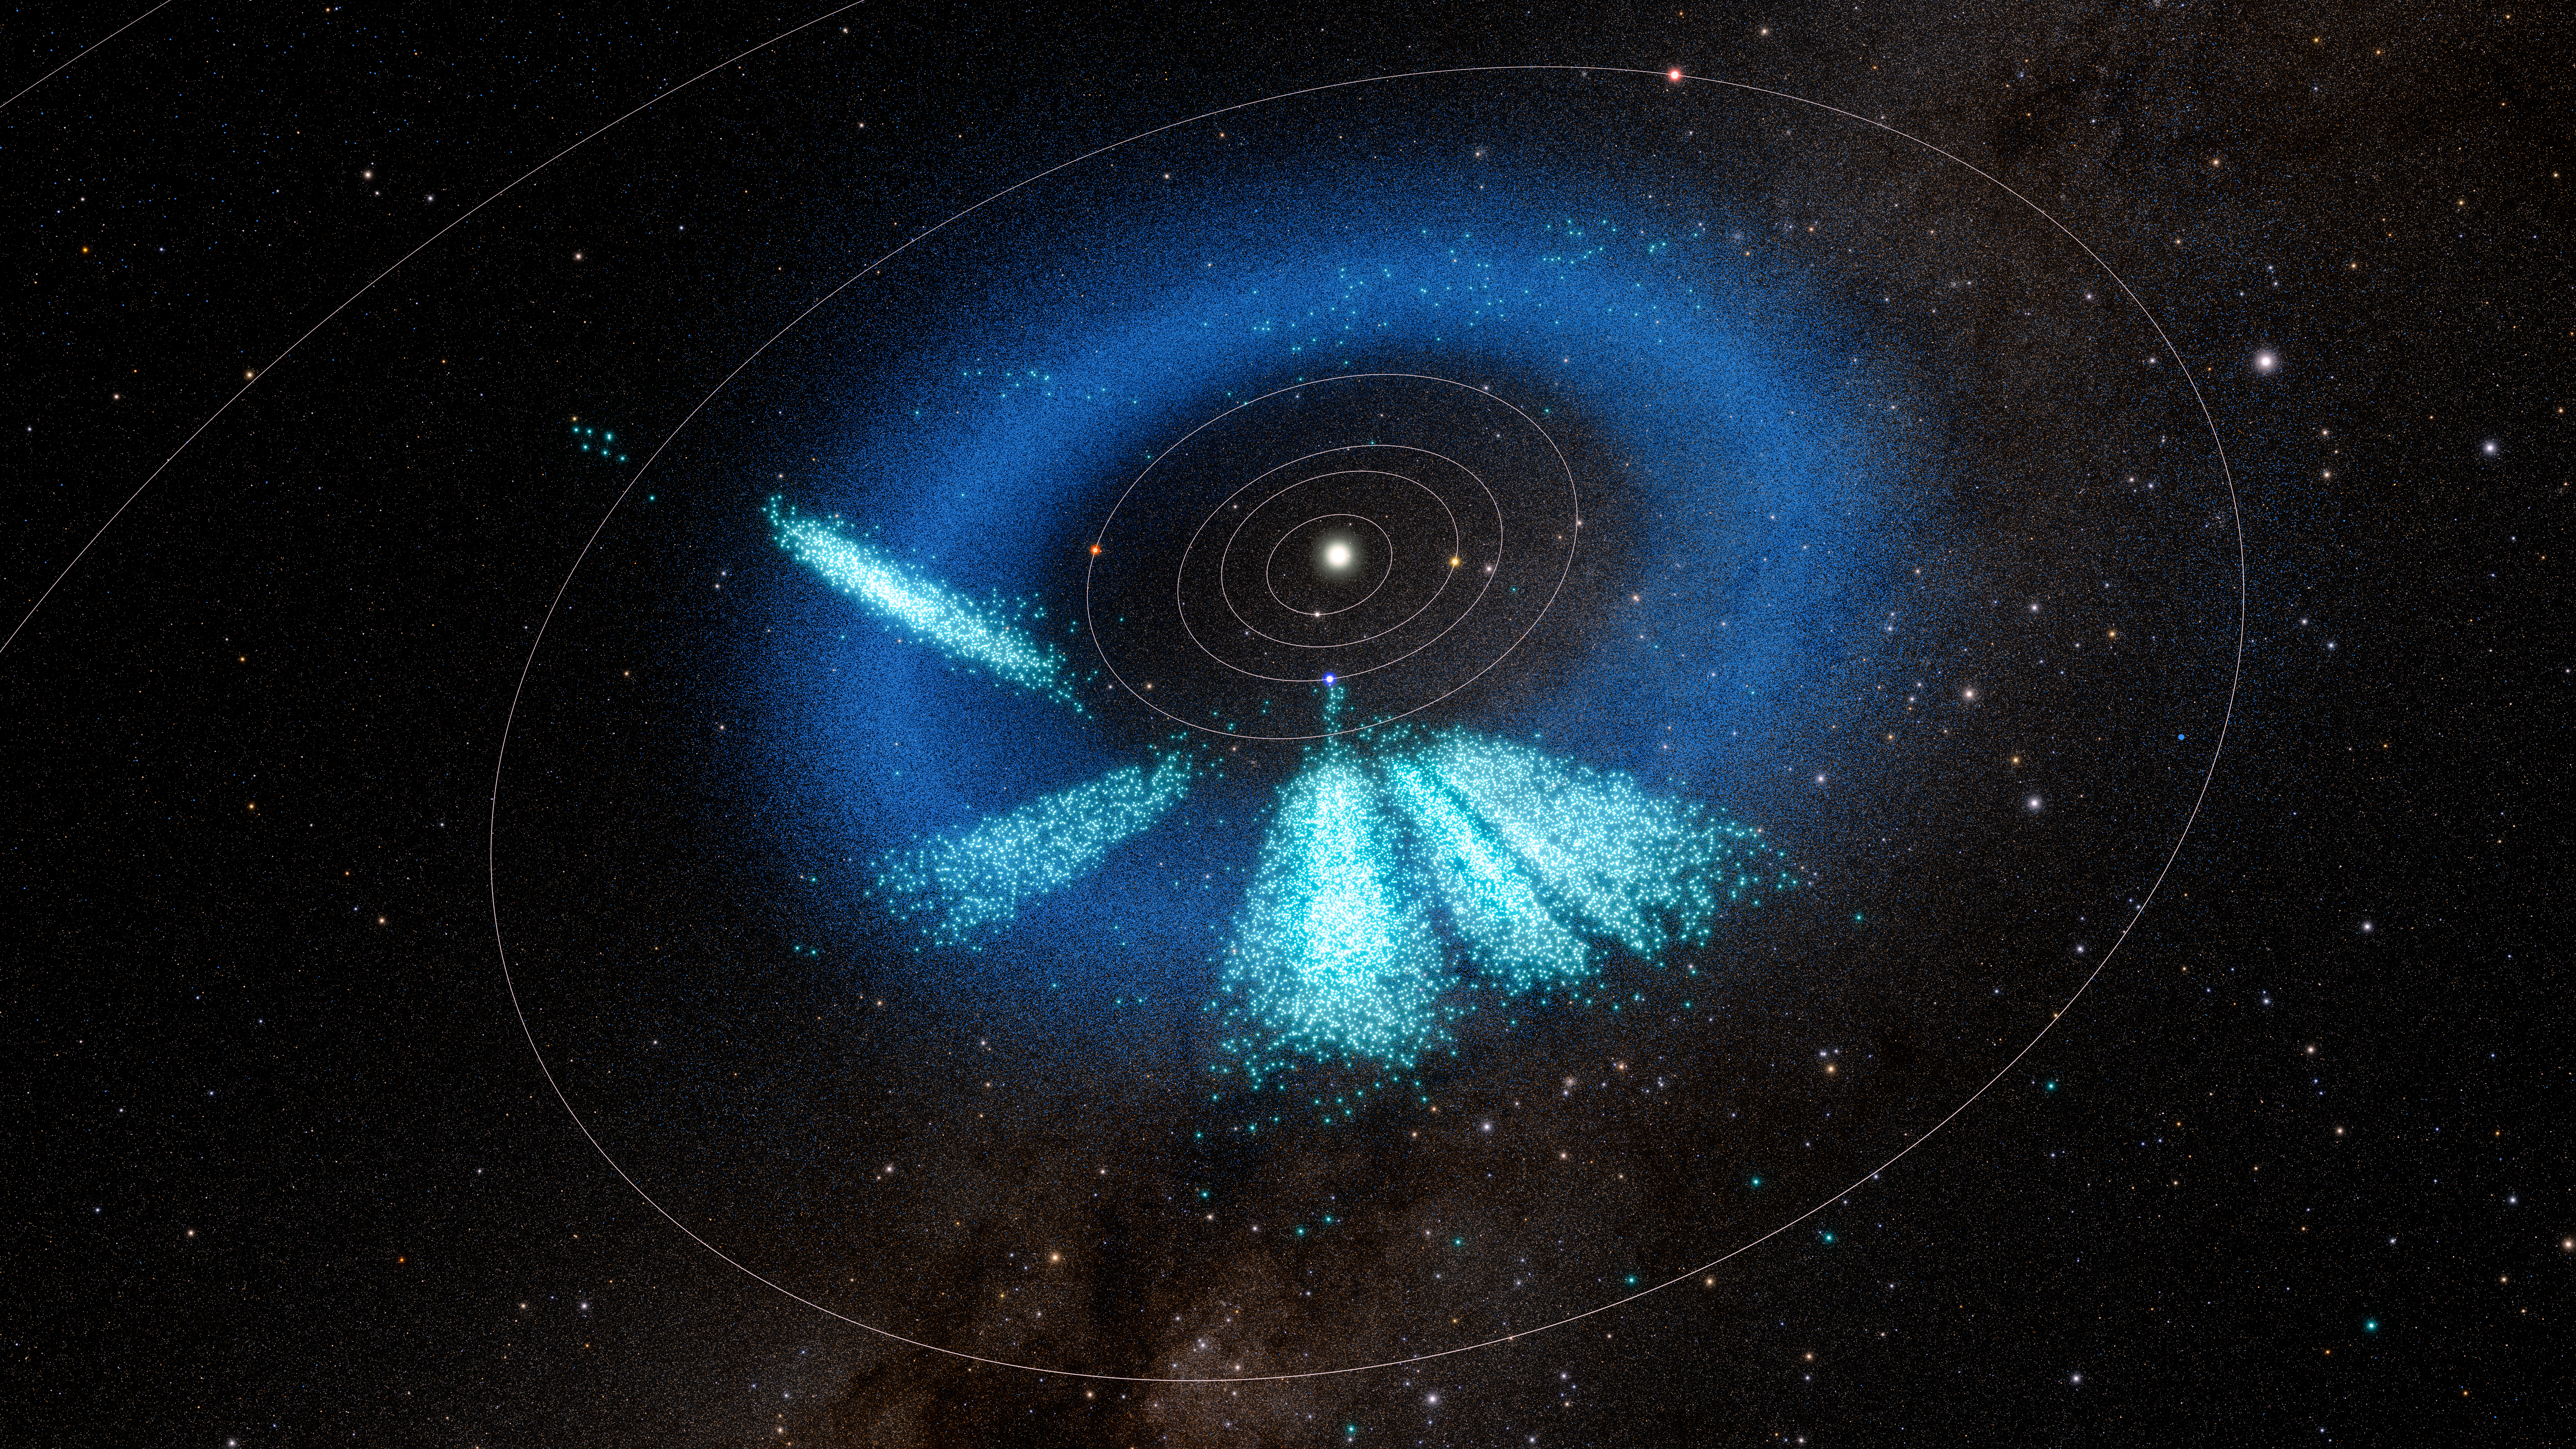

3D rendering of asteroids discovered by NSF–DOE Rubin Observatory

A model of the inner Solar System showing the asteroids discovered by Rubin in light teal. Known asteroids are dark blue.

The model shows a total of almost 12,700 asteroids that were discovered with Rubin over the span of 1.6 years: 73 were discovered during the first early test observations using Rubin’s Commissioning Camera in late 2024 and released as part of Rubin’s Data Preview 1 in Summer 2025; 1514 were discovered during First Look observations in April and May 2025; and the recent 11,000+ asteroids were discovered using observations taken during Rubin’s early optimization surveys in Summer 2025.

These are the August 2025 locations of the discovered objects.

Credit: NSF–DOE Vera C. Rubin Observatory/NOIRLab/SLAC/AURA/R. Proctor Acknowledgements: Star map: NASA/Goddard Space Flight Center Scientific Visualization Studio. Gaia DR2: ESA/Gaia/DPAC. Image Processing: M. Zamani (NSF NOIRLab)